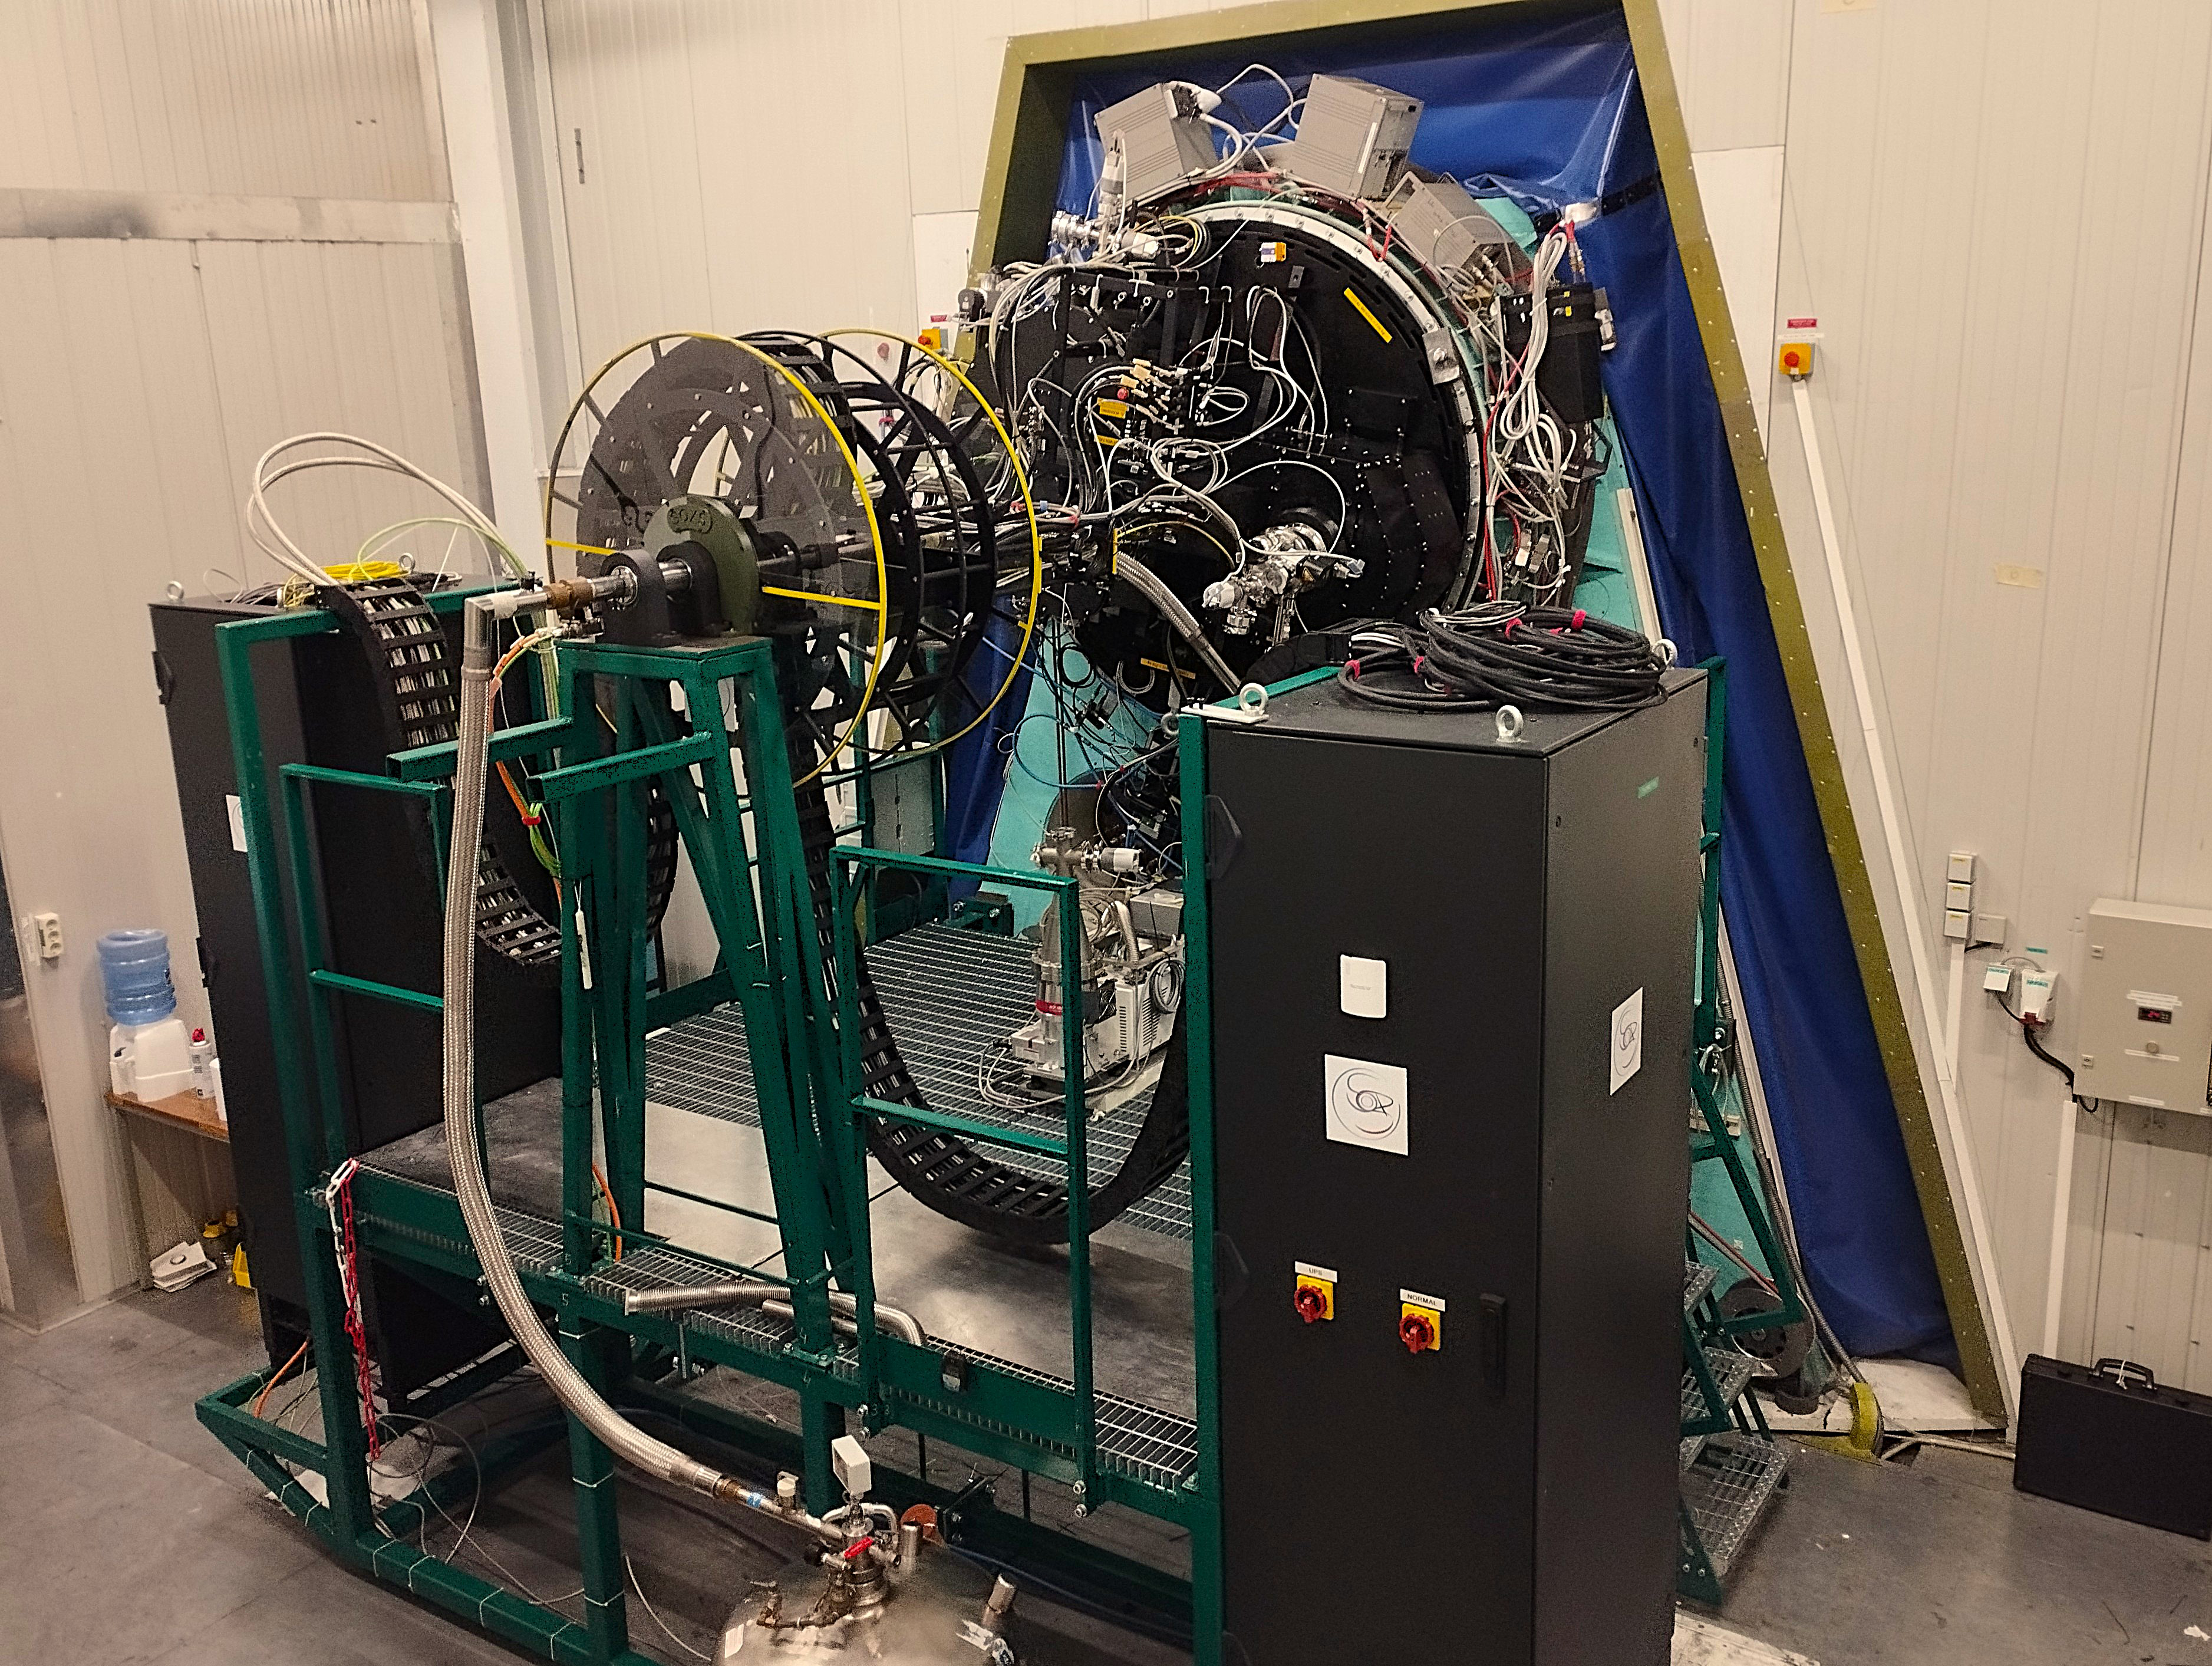

SOXS instrument

The Son Of X-Shooter (SOXS) is a new instrument on ESO’s New Technology Telescope at the La Silla Observatory in Chile. It’s a unique spectrograph that can be used to quickly observe transient cosmic events, at large distances or closer to home. Designed to see, simultaneously, in both optical and near-infrared wavelengths, SOXS is inspired by the X-shooter instrument currently operating on ESO’s Very Large Telescope.

Credit: P. Schipani/INAF